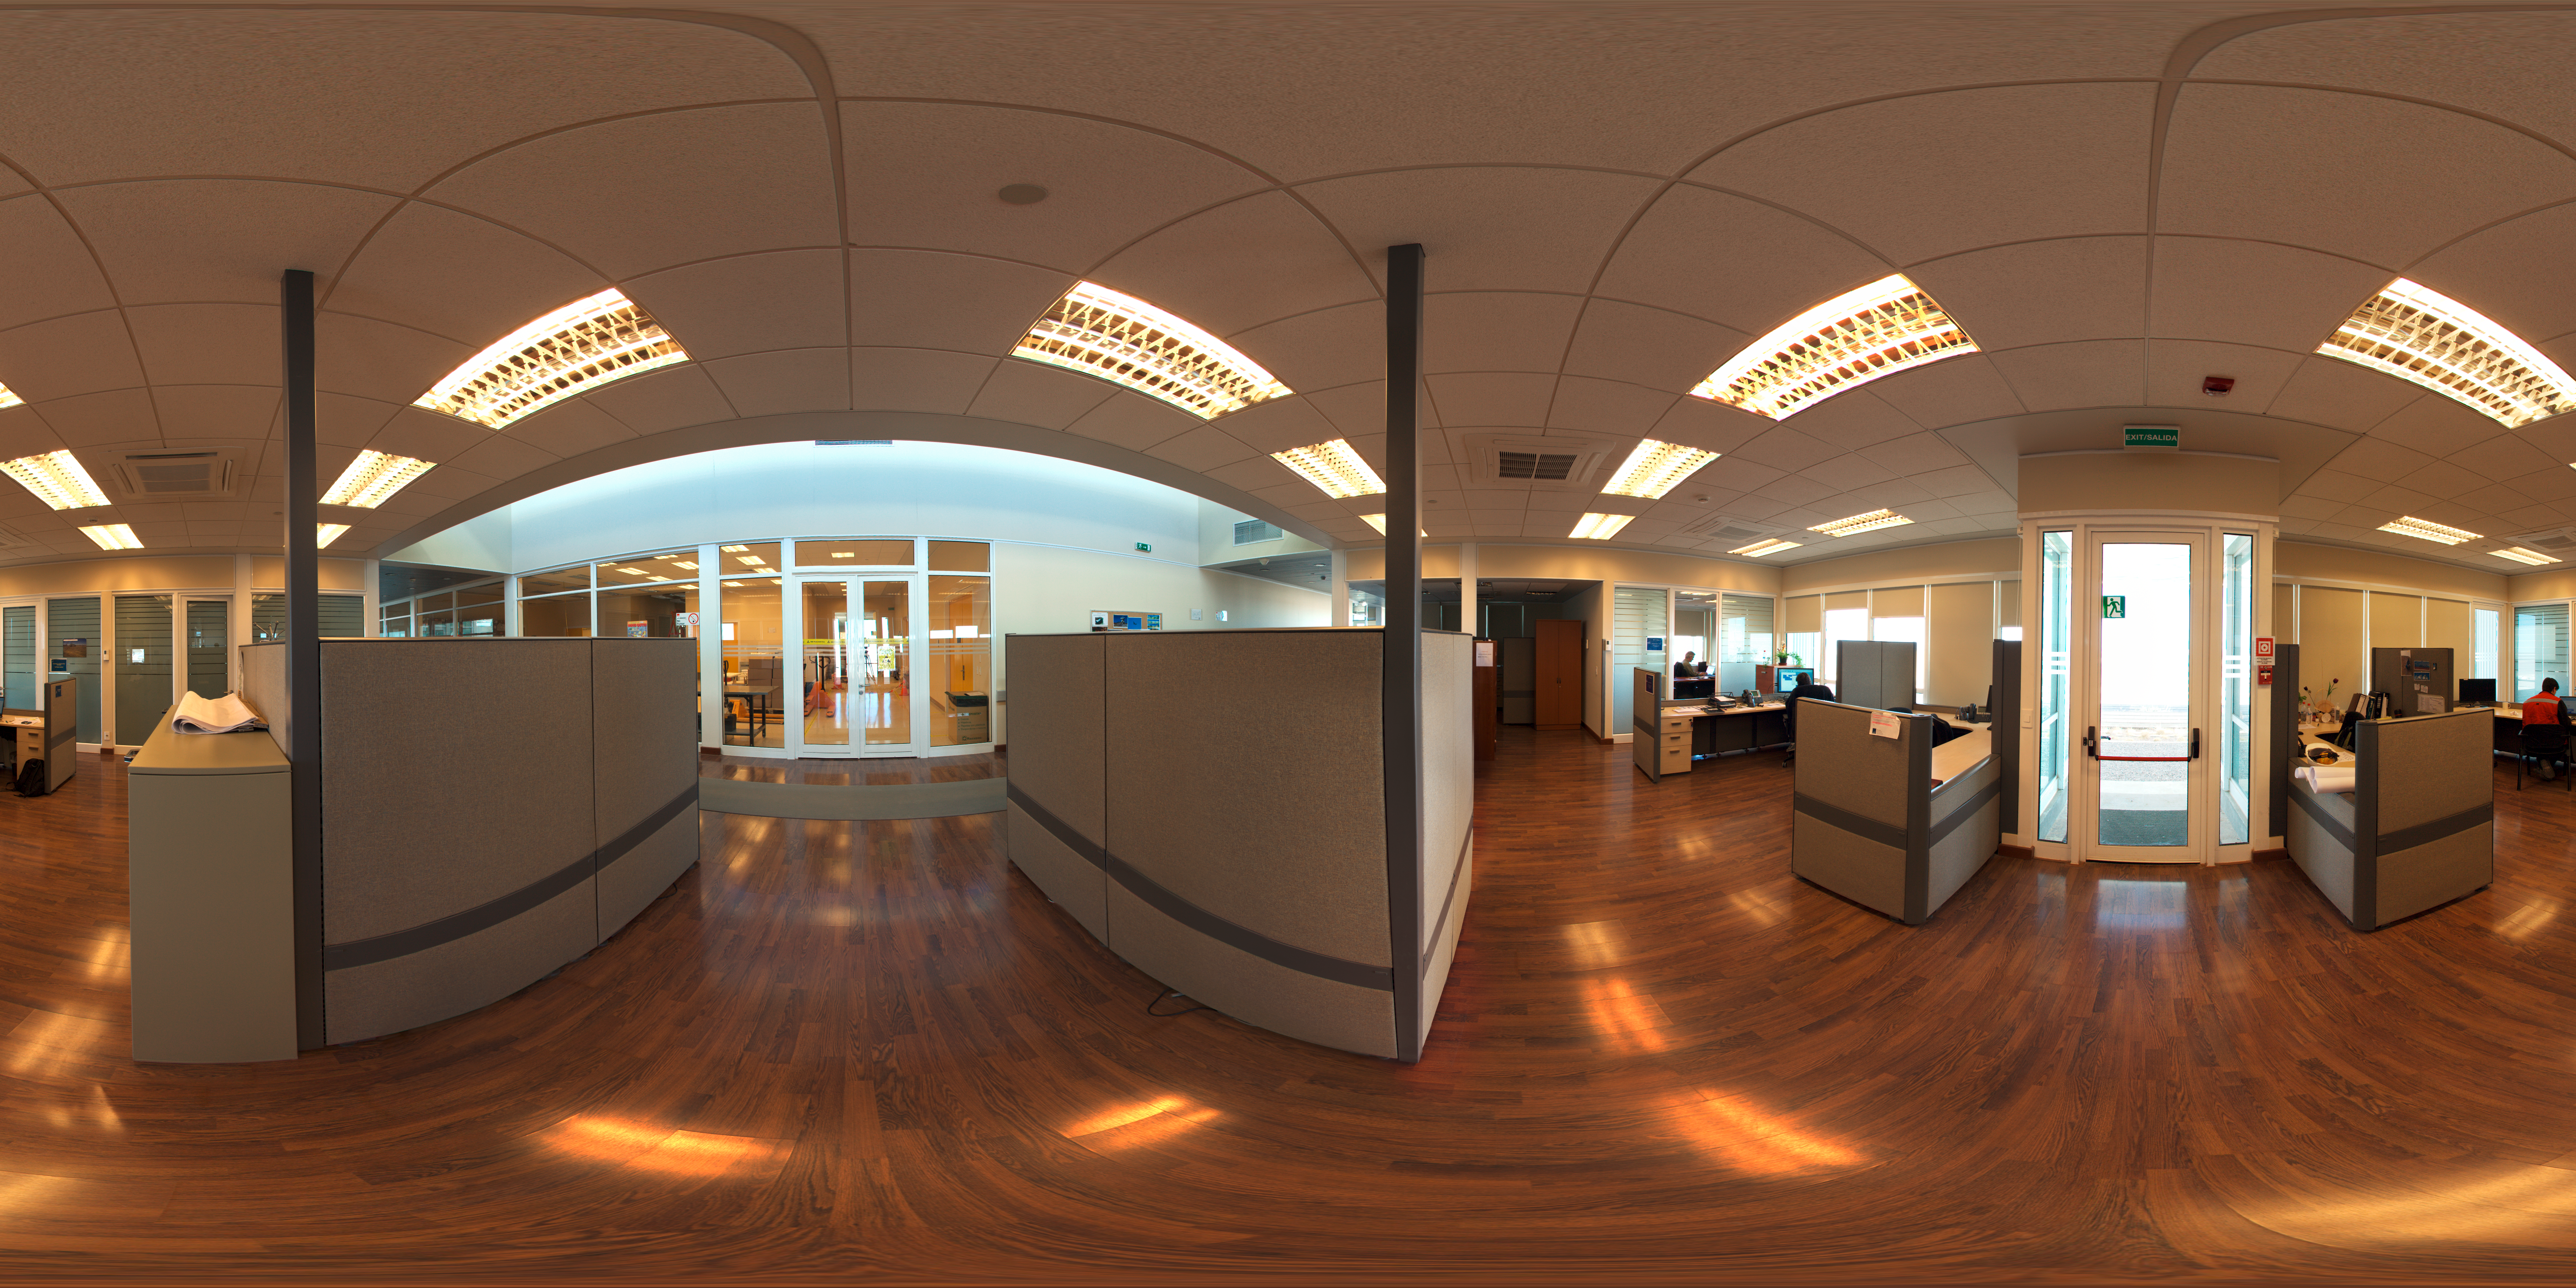

OSF Admin Office Panorama

This 360 degree panorama image shows an office in ALMA’s Operations Support Facility (OSF). This site in the Chilean Andes lies at an altitude of 2900 metres and serves as the focal point for the ALMA operations. Antennas are assembled here before being moved to the Array Operations Site at 5000 metres altitude.

Credit: ESO